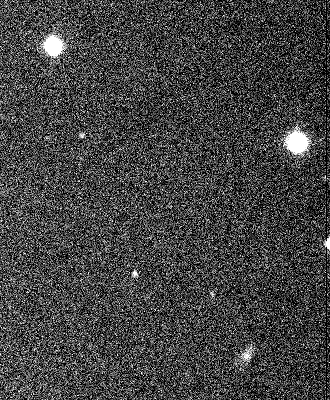

New satellite of Saturn S/2000 S2

This animated GIF image shows the discovery images of S/2000 S2, as registered on August 7, 2000, with the Wide-Field Imager (WFI) camera at the MPG/ESO 2.2-m telescope at the La Silla Observatory.

Technical information: Combination of three 100 sec exposures in R-band filter, obtained at 15-min intervals. The field measures approx. 1.3 x 1.6 arcmin^2. The seeing was approx. 1.0 arcsec. North is up and East is left.

Credit: ESO